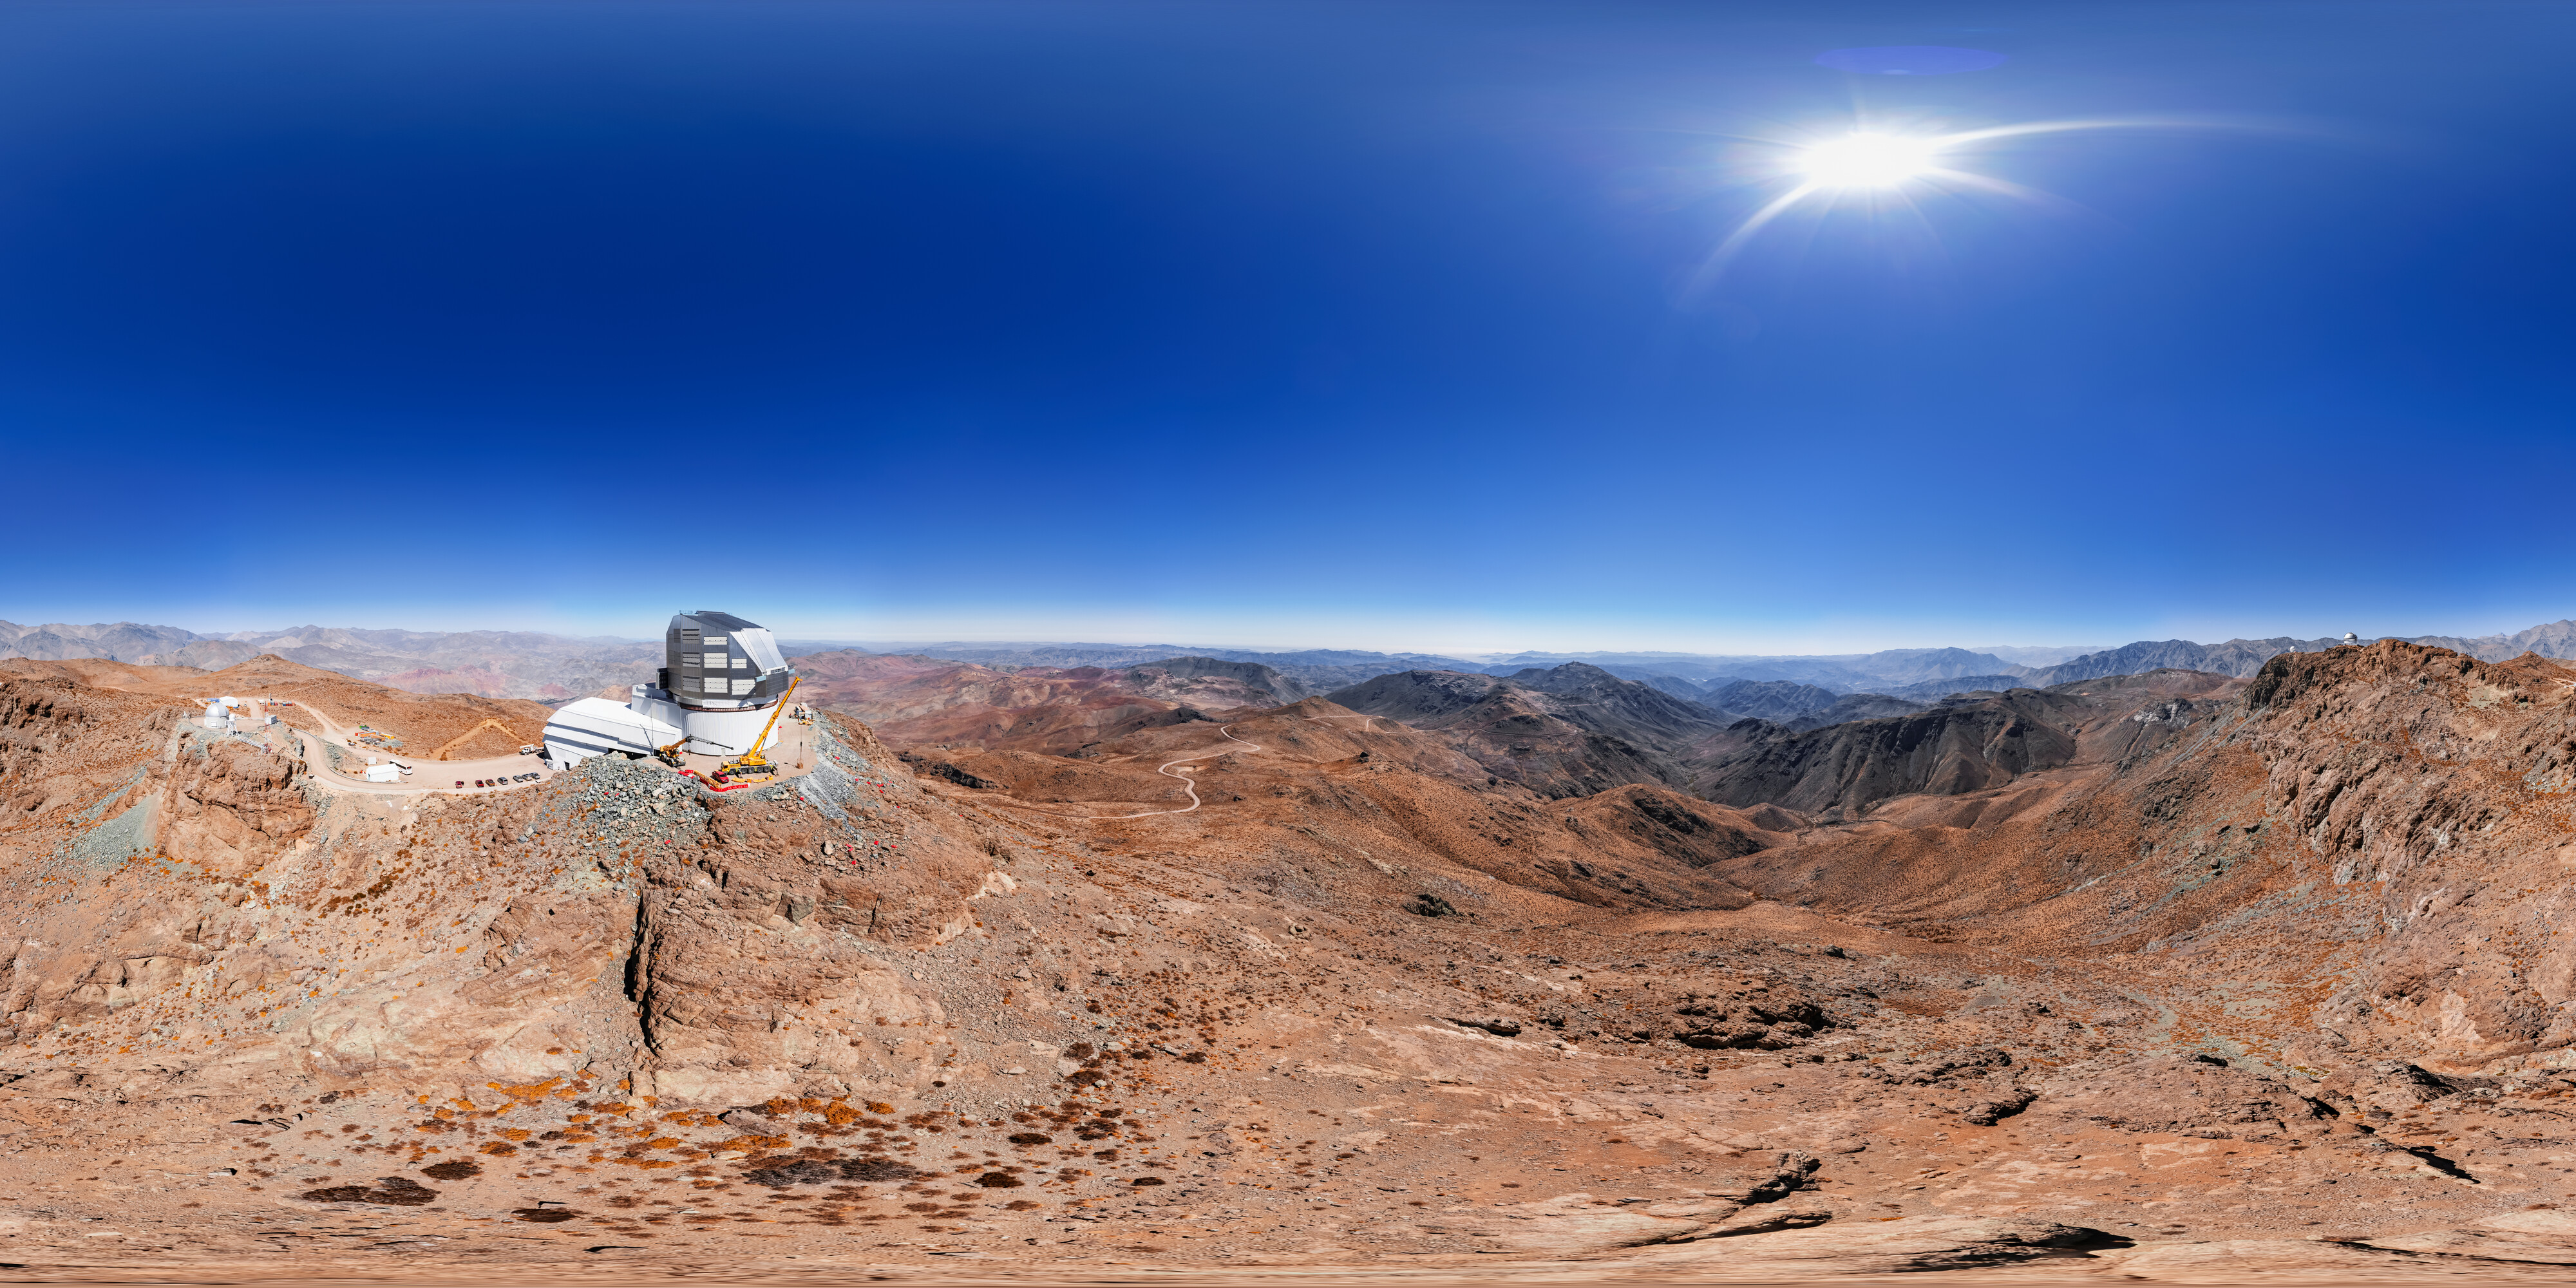

Rubin Observatory at Cerro Pachón 360 Panorama

A 360 panorama aerial view of the NSF–DOE Vera C. Rubin Observatory at Cerro Pachón, Chile.

A fulldome version of this image can be found here.

Credit: RubinObs/NOIRLab/SLAC/NSF/DOE/AURA/T. Matsopoulos